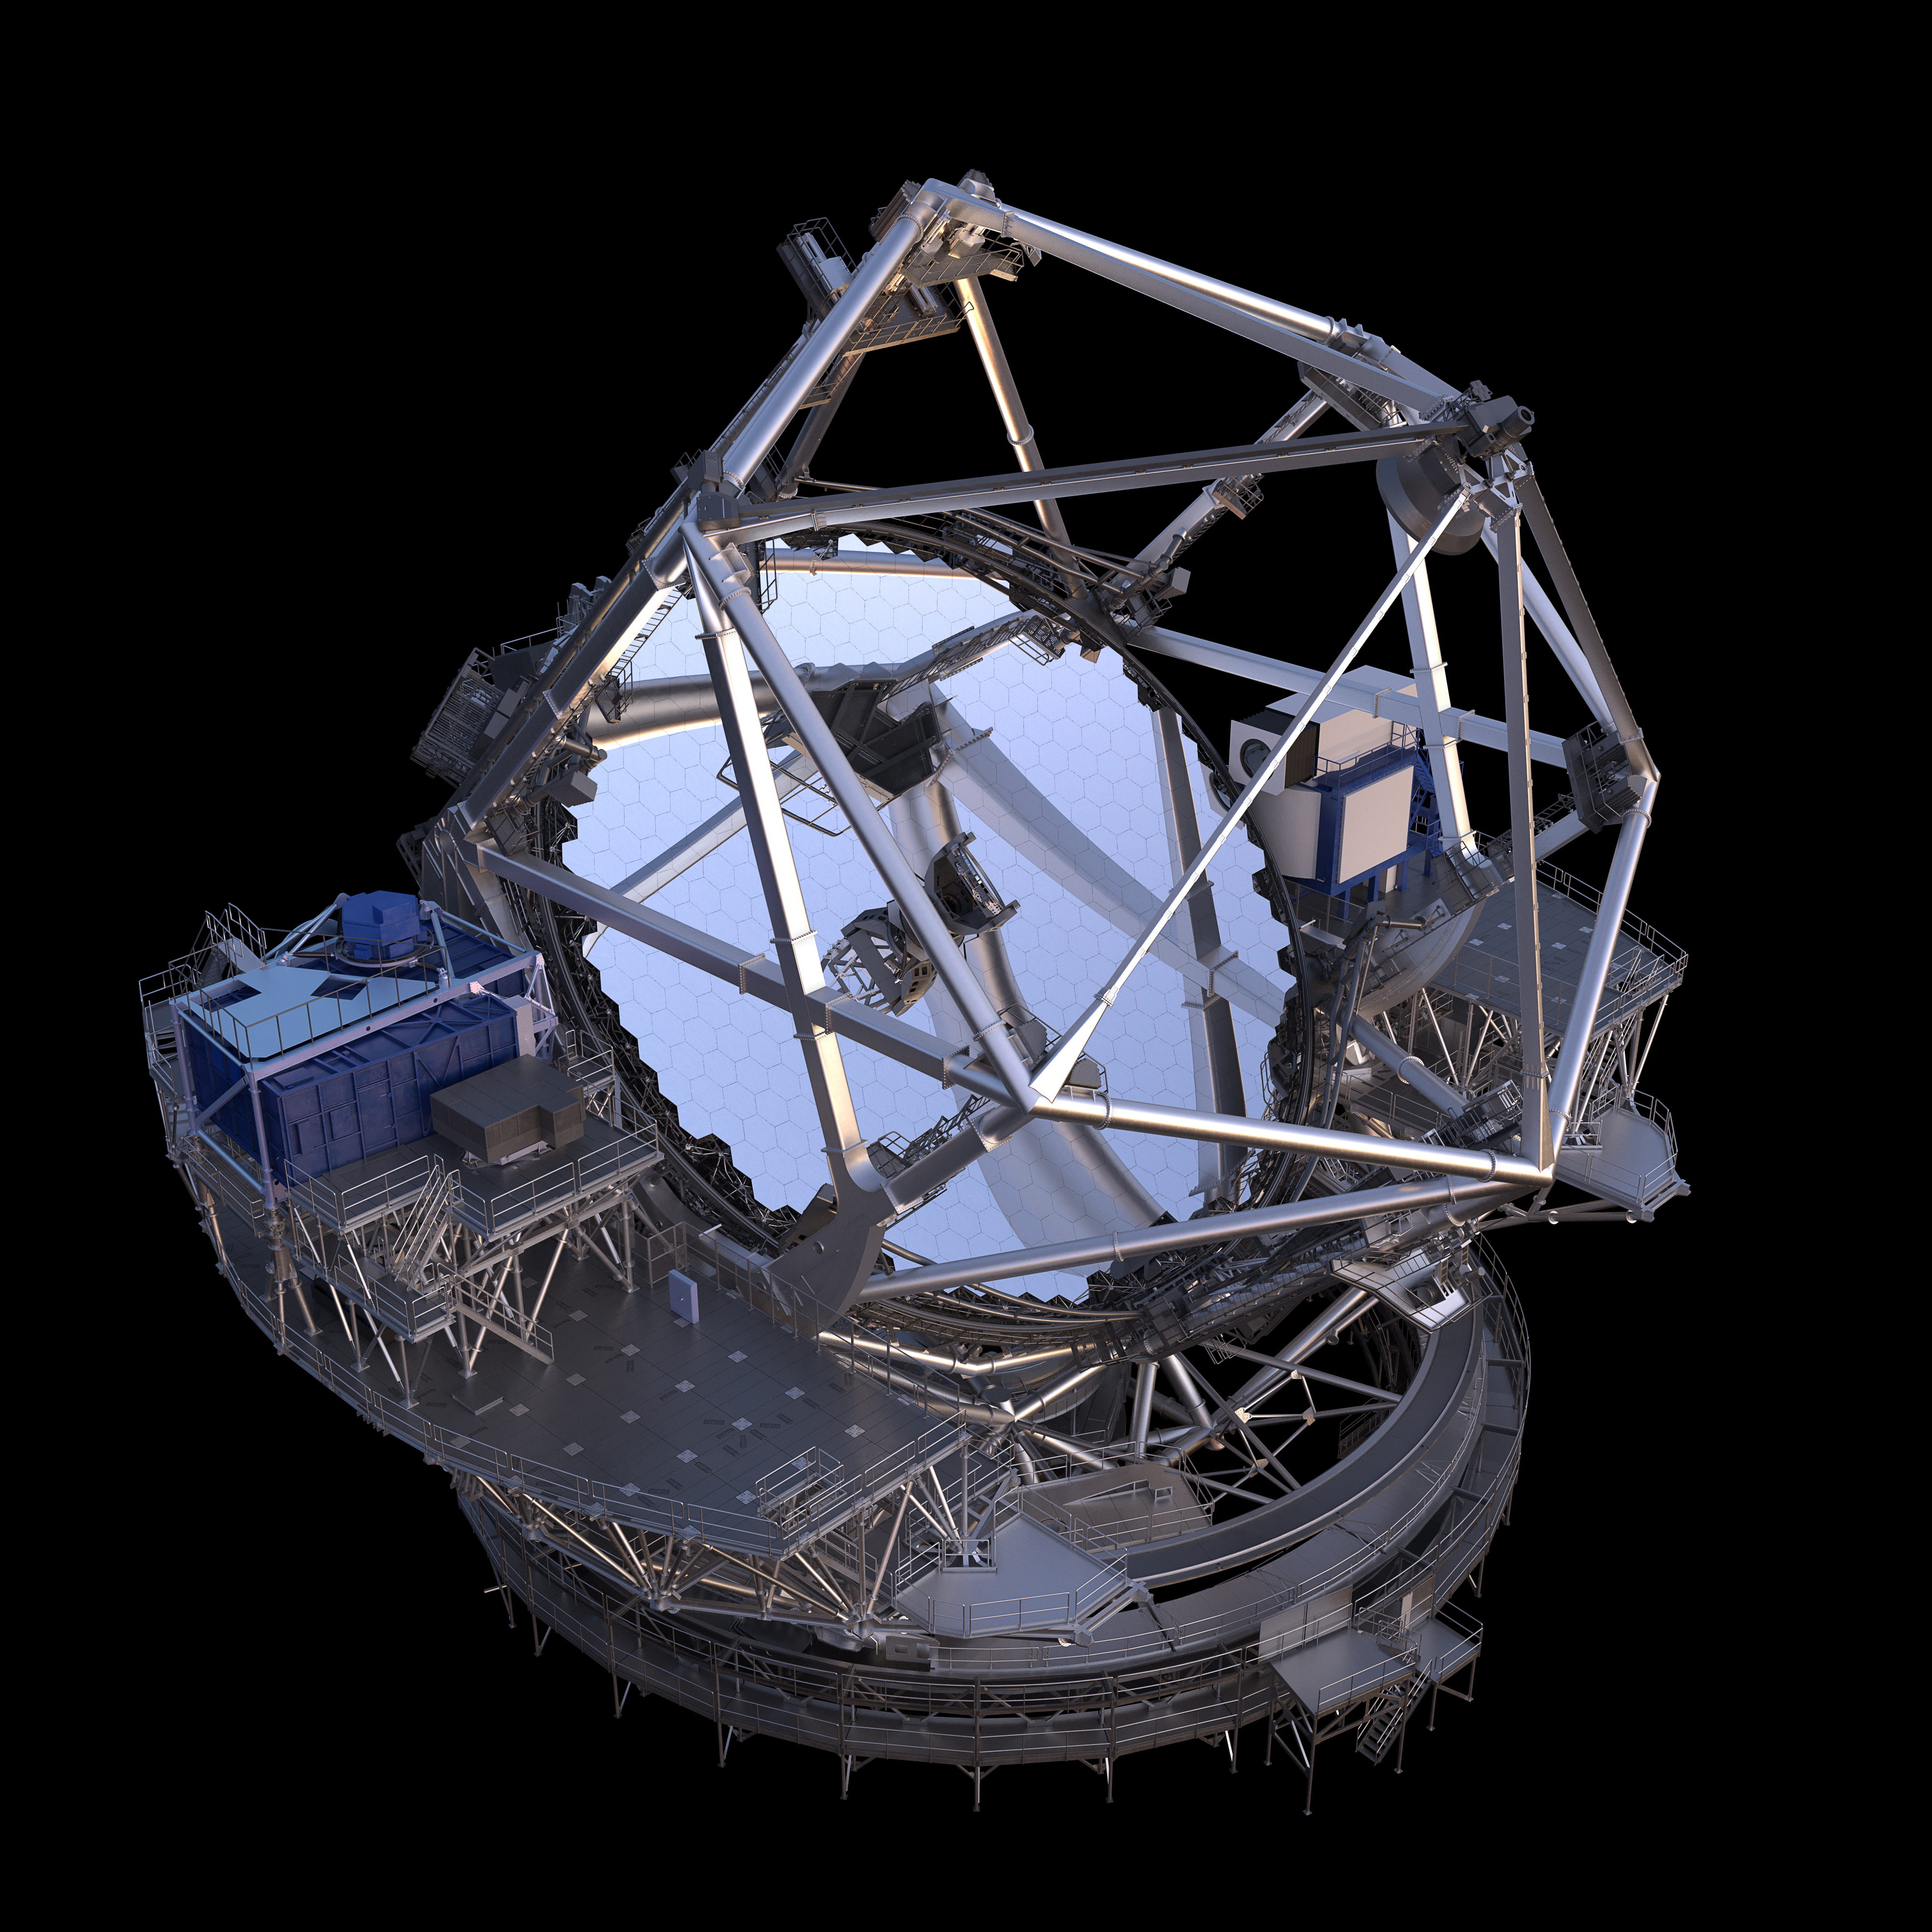

Thirty Meter Telescope Render

A 3D render of the Thirty Meter Telescope.

Credit: TMT International Observatory